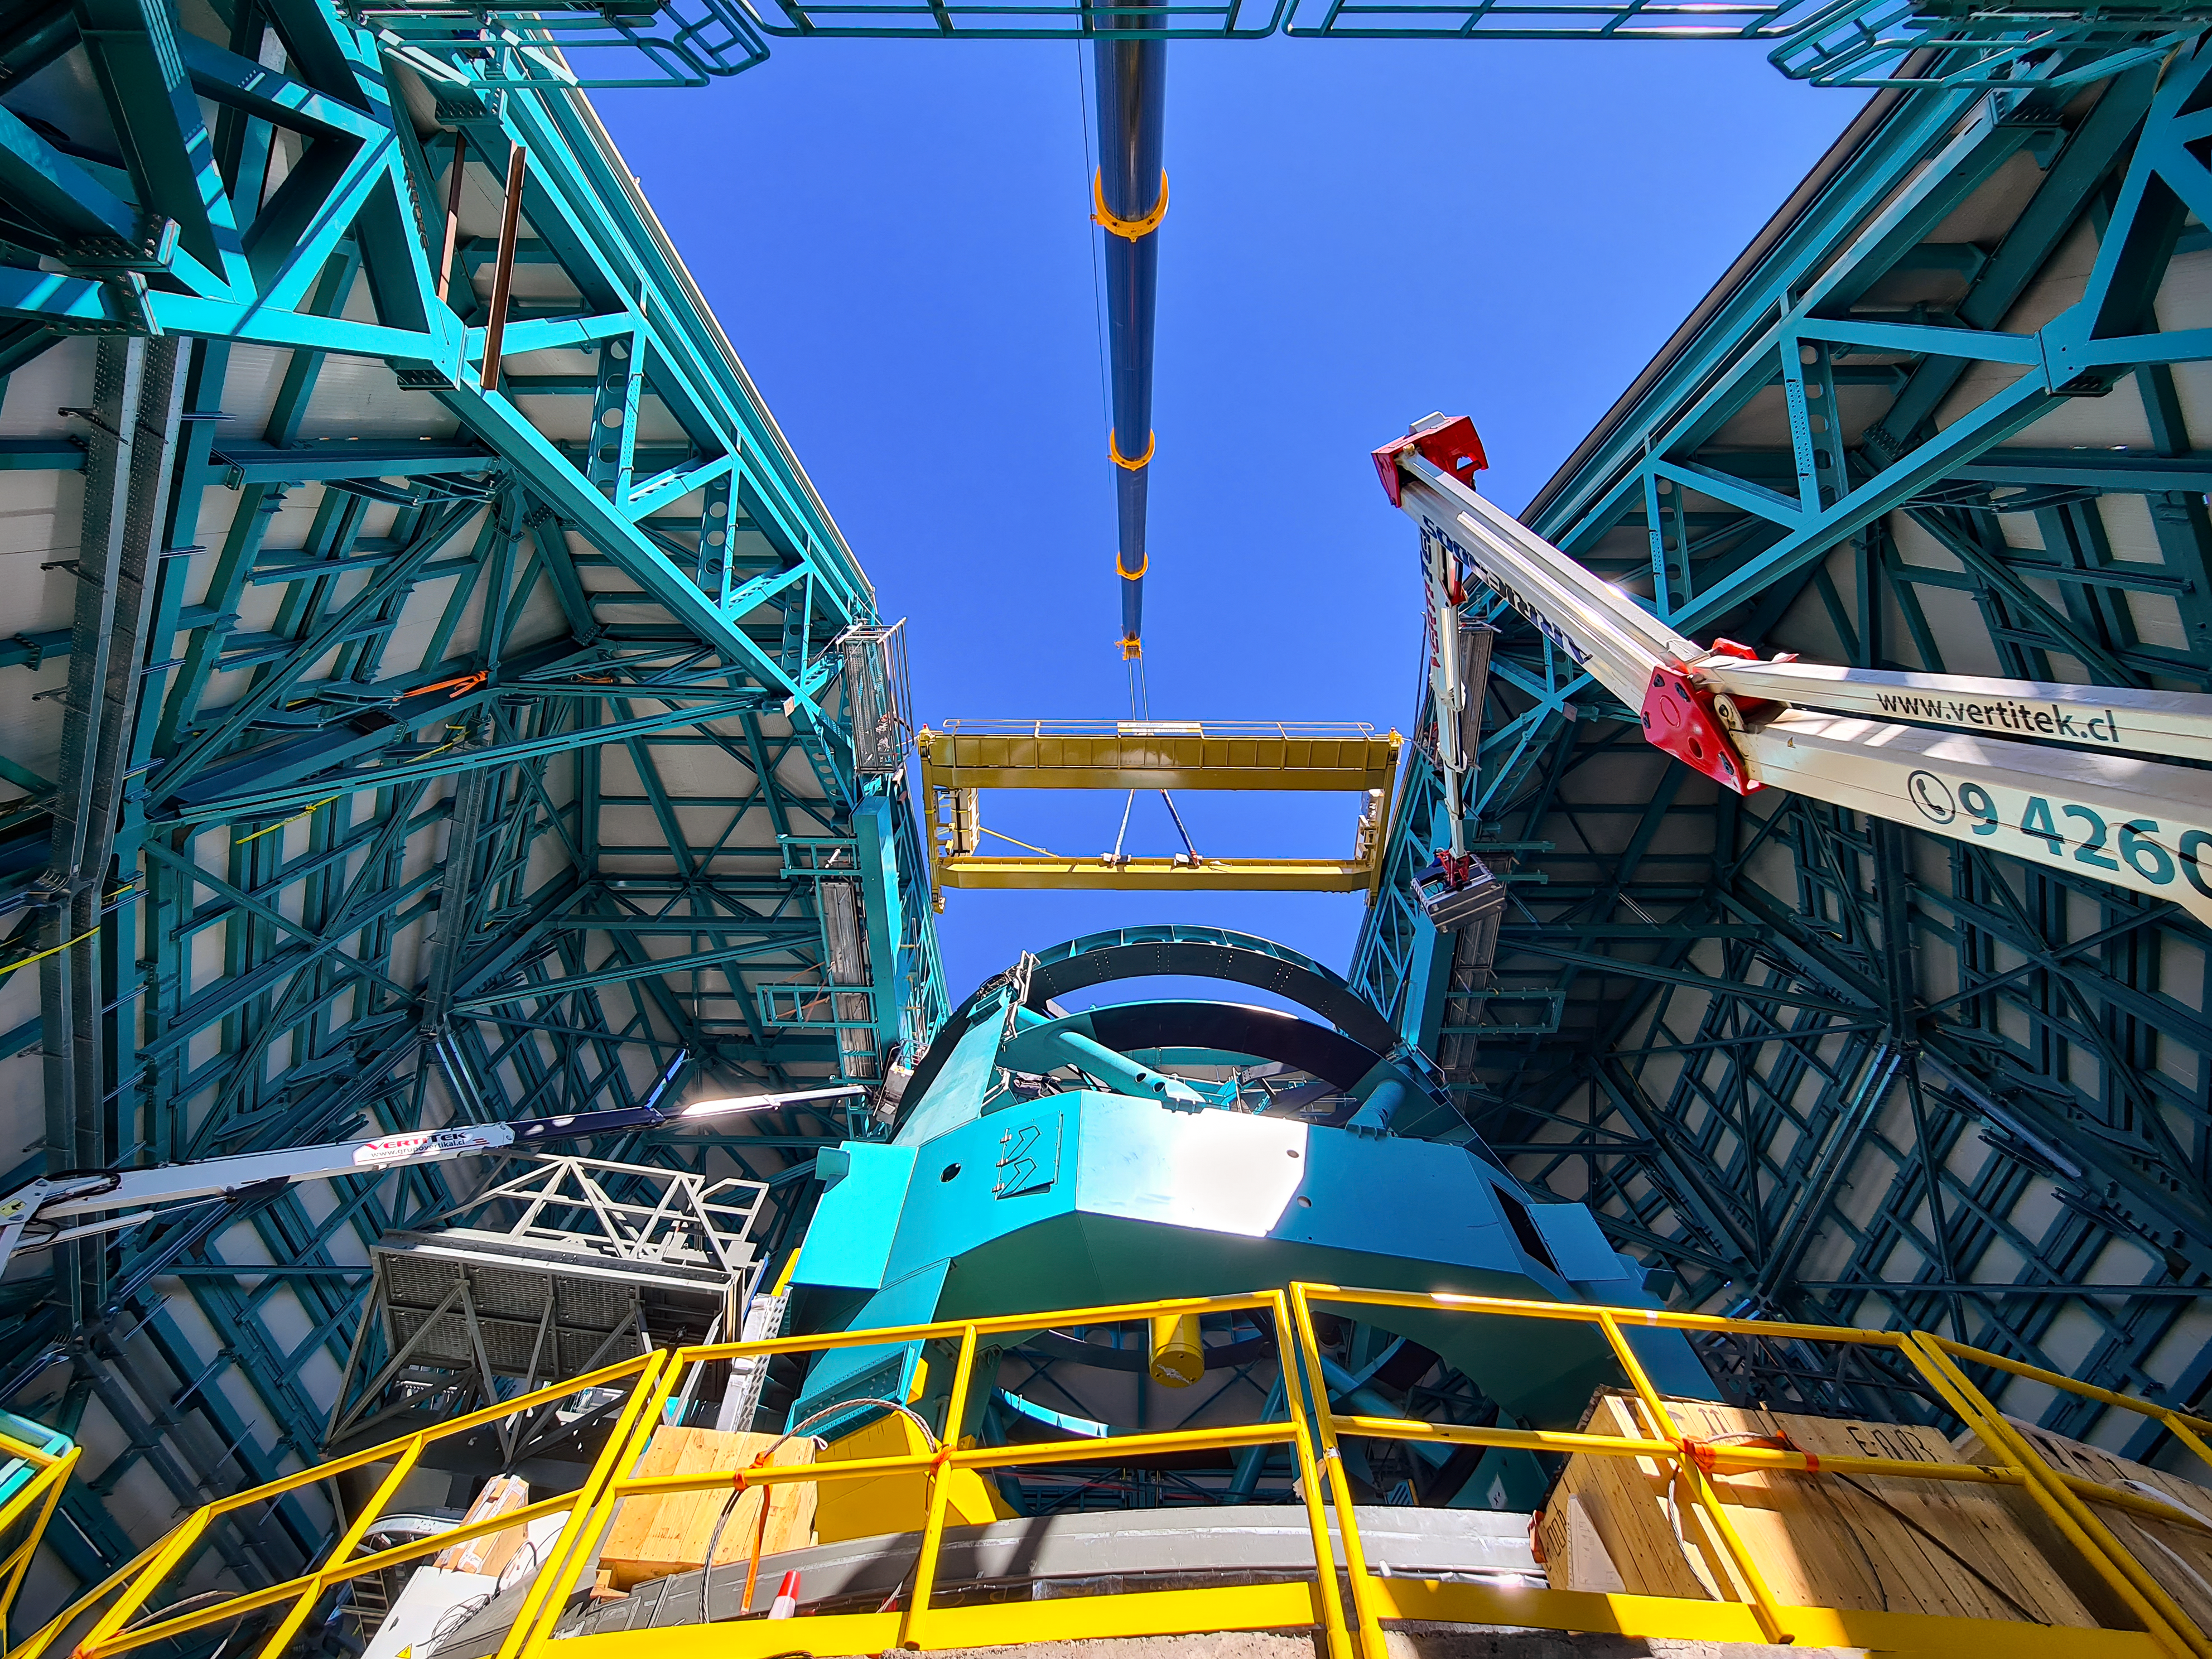

Vera C. Rubin Observatory

Installation of the bridge crane inside the Rubin Dome.

Credit: Rubin Obs/NSF/AURA